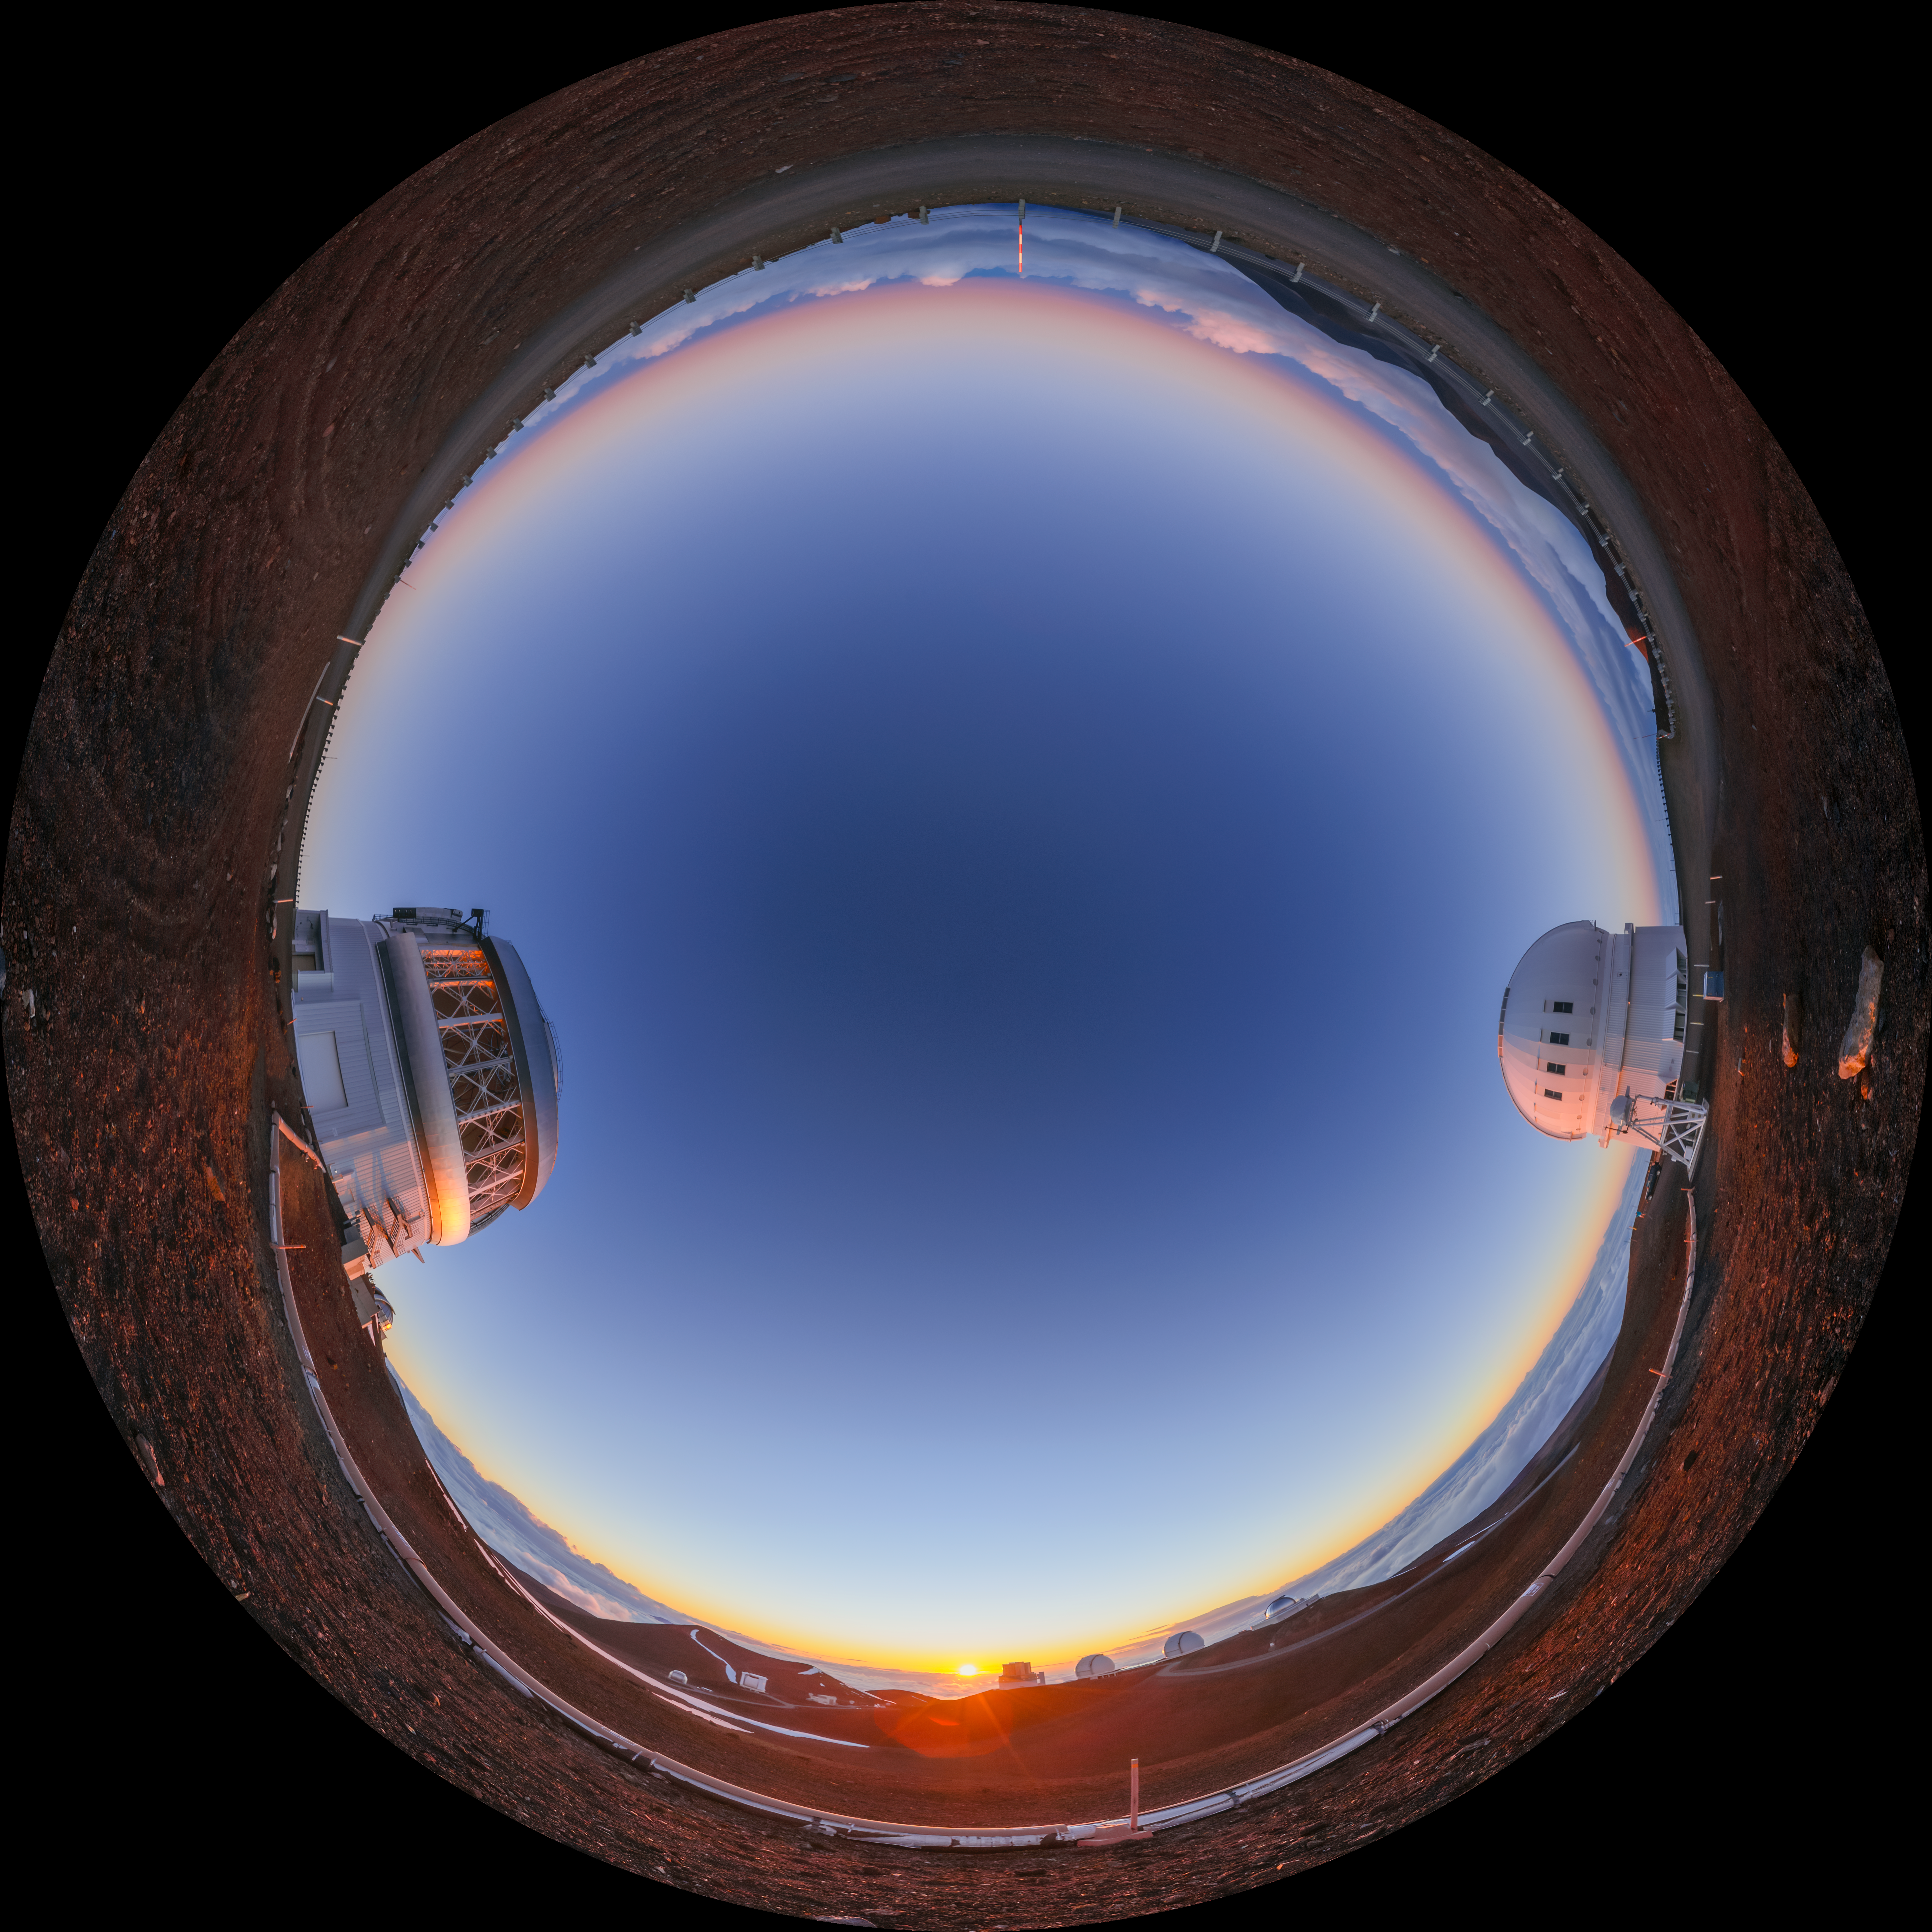

Gemini North Sunset Fulldome

A fulldome view of the sun setting behind Gemini North (left), one half of the International Gemini Observatory, located near the summit of Maunakea in Hawaiʻi. The Canada-France-Hawaiʻi Telescope can alse be seen (right).

A 360 panorama version of this image can be found here.

Credit: International Gemini Observatory/NOIRLab/NSF/AURA/P. Horálek